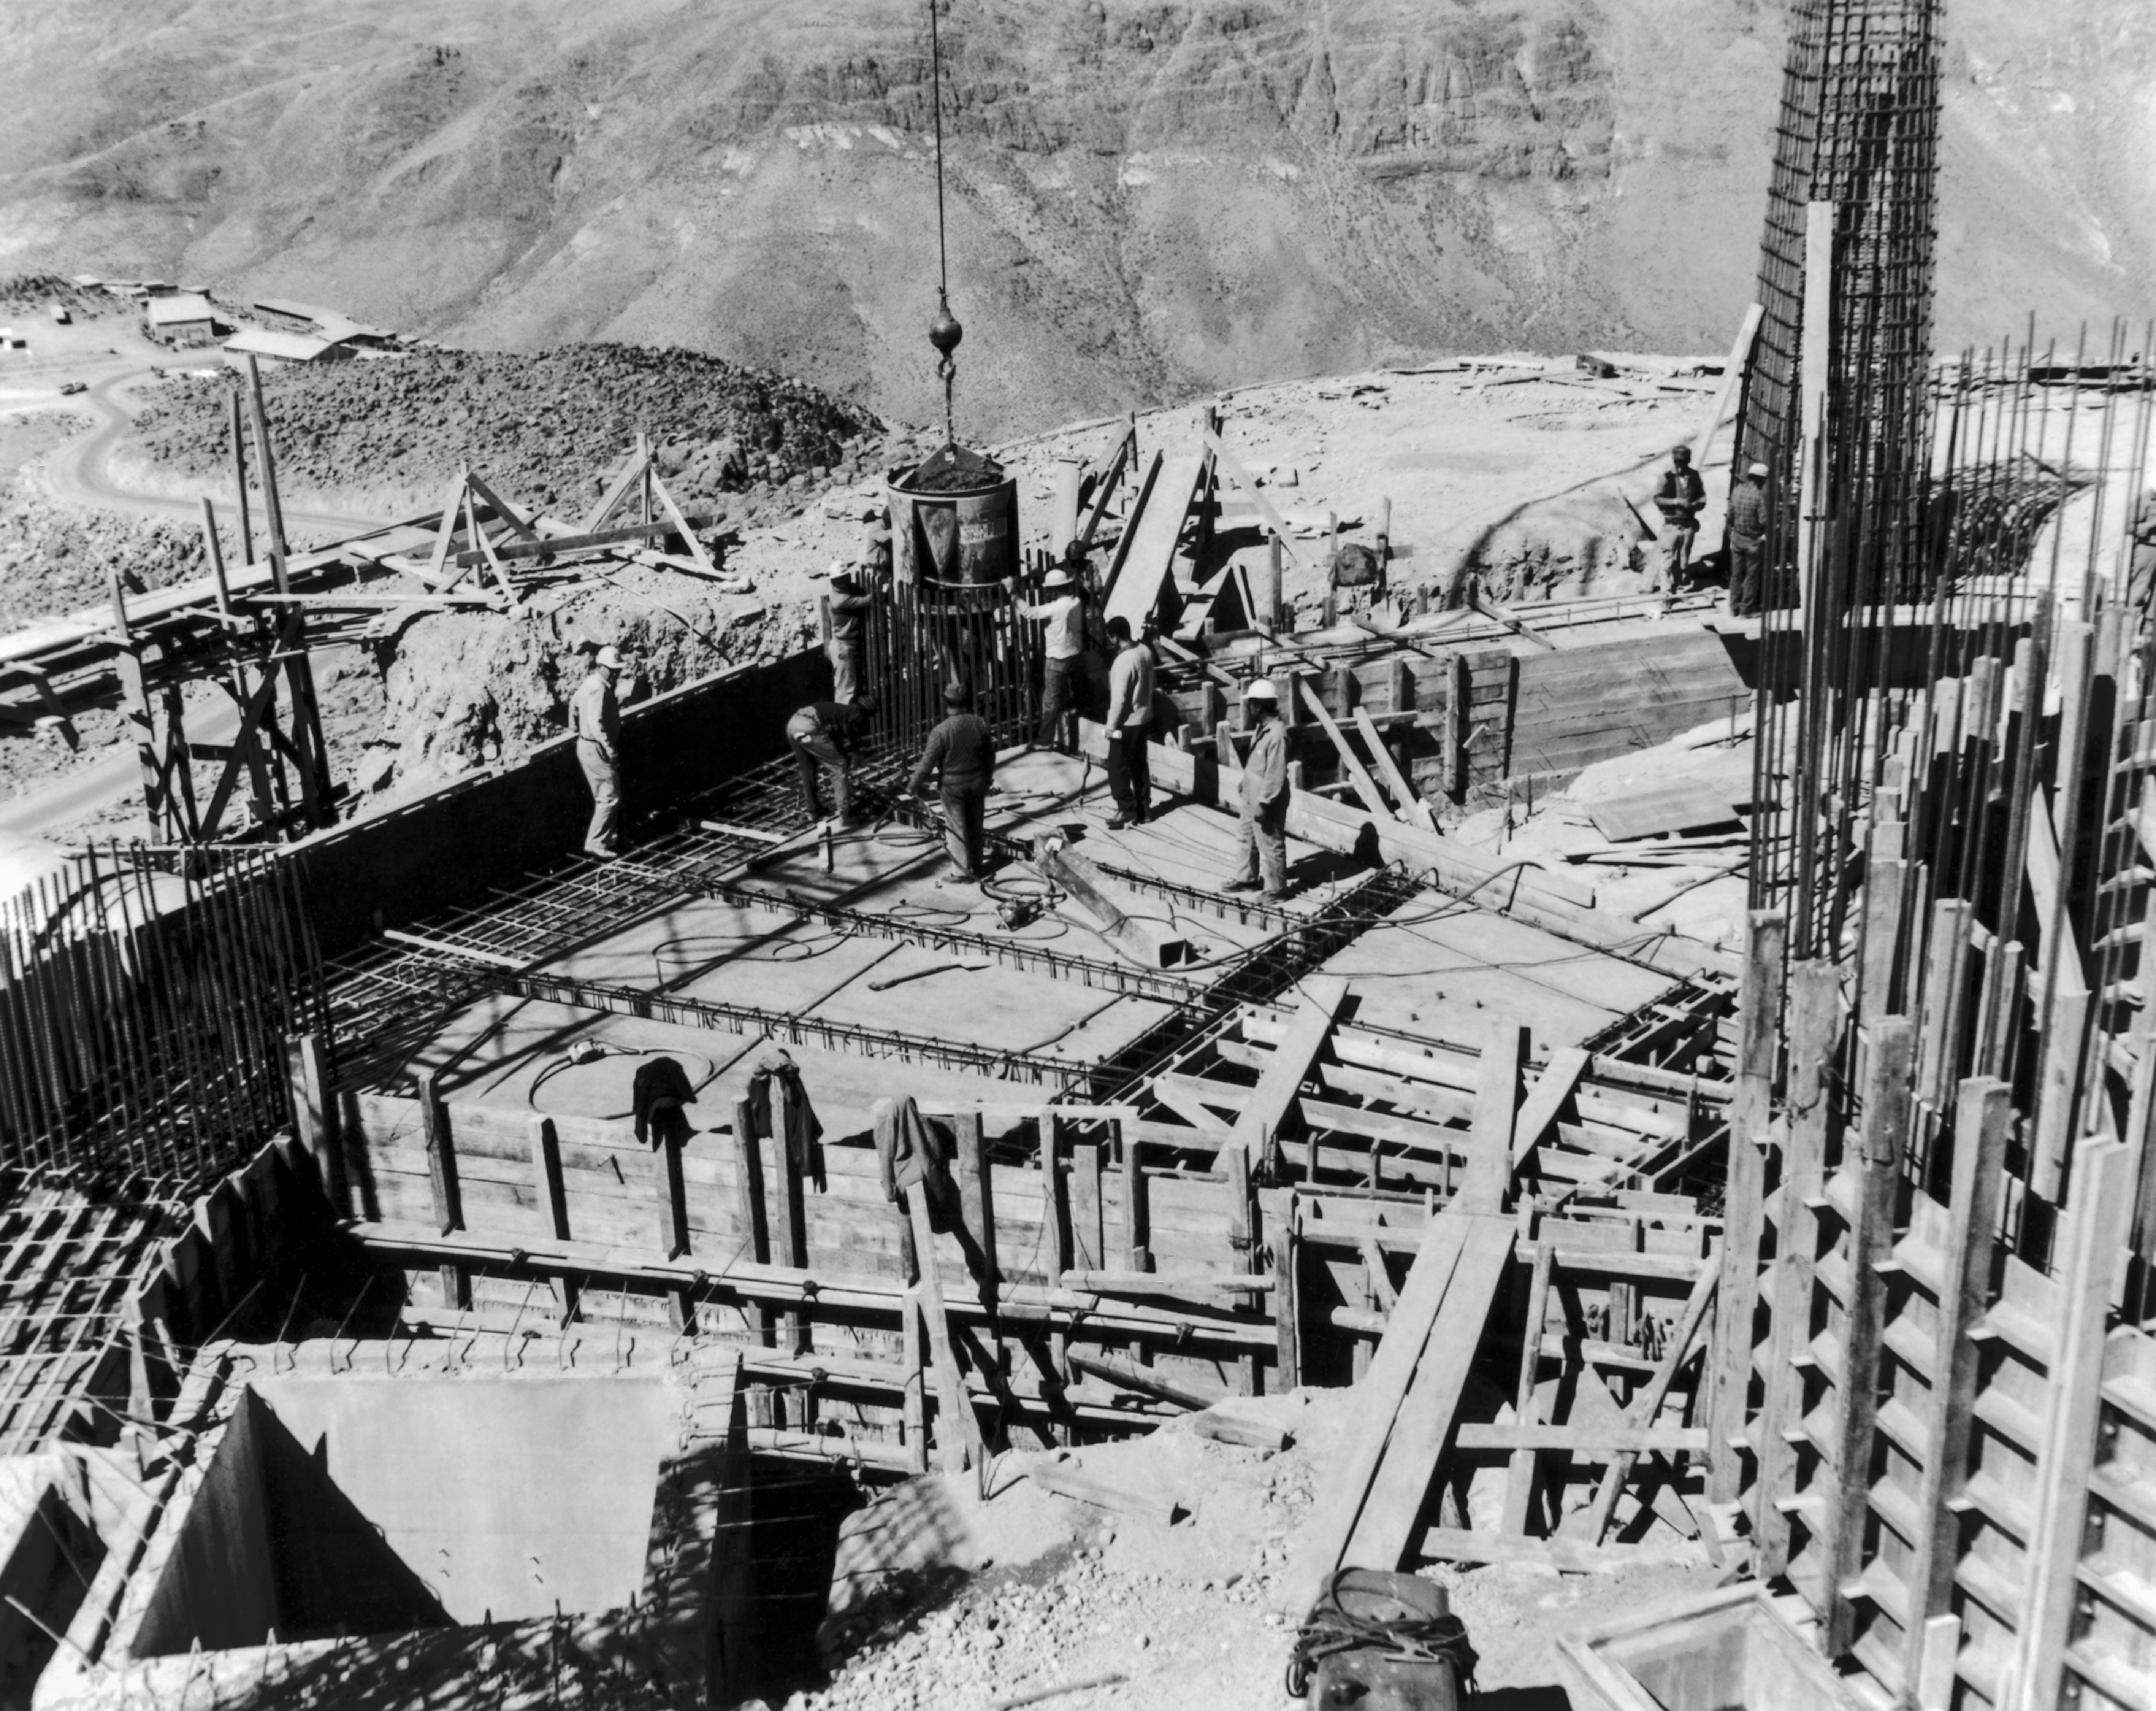

CTIO History - Construction on Víctor M. Blanco 4-meter Telescope

A historical photo of the construction of the Víctor M. Blanco 4-meter Telescope at Cerro Tololo Inter-American Observatory (CTIO), a Program of NSF NOIRLab, in Chile.

This image is part of NSF NOIRLab’s historical archives.

Credit: CTIO/NOIRLab/NSF/AURA/R. González